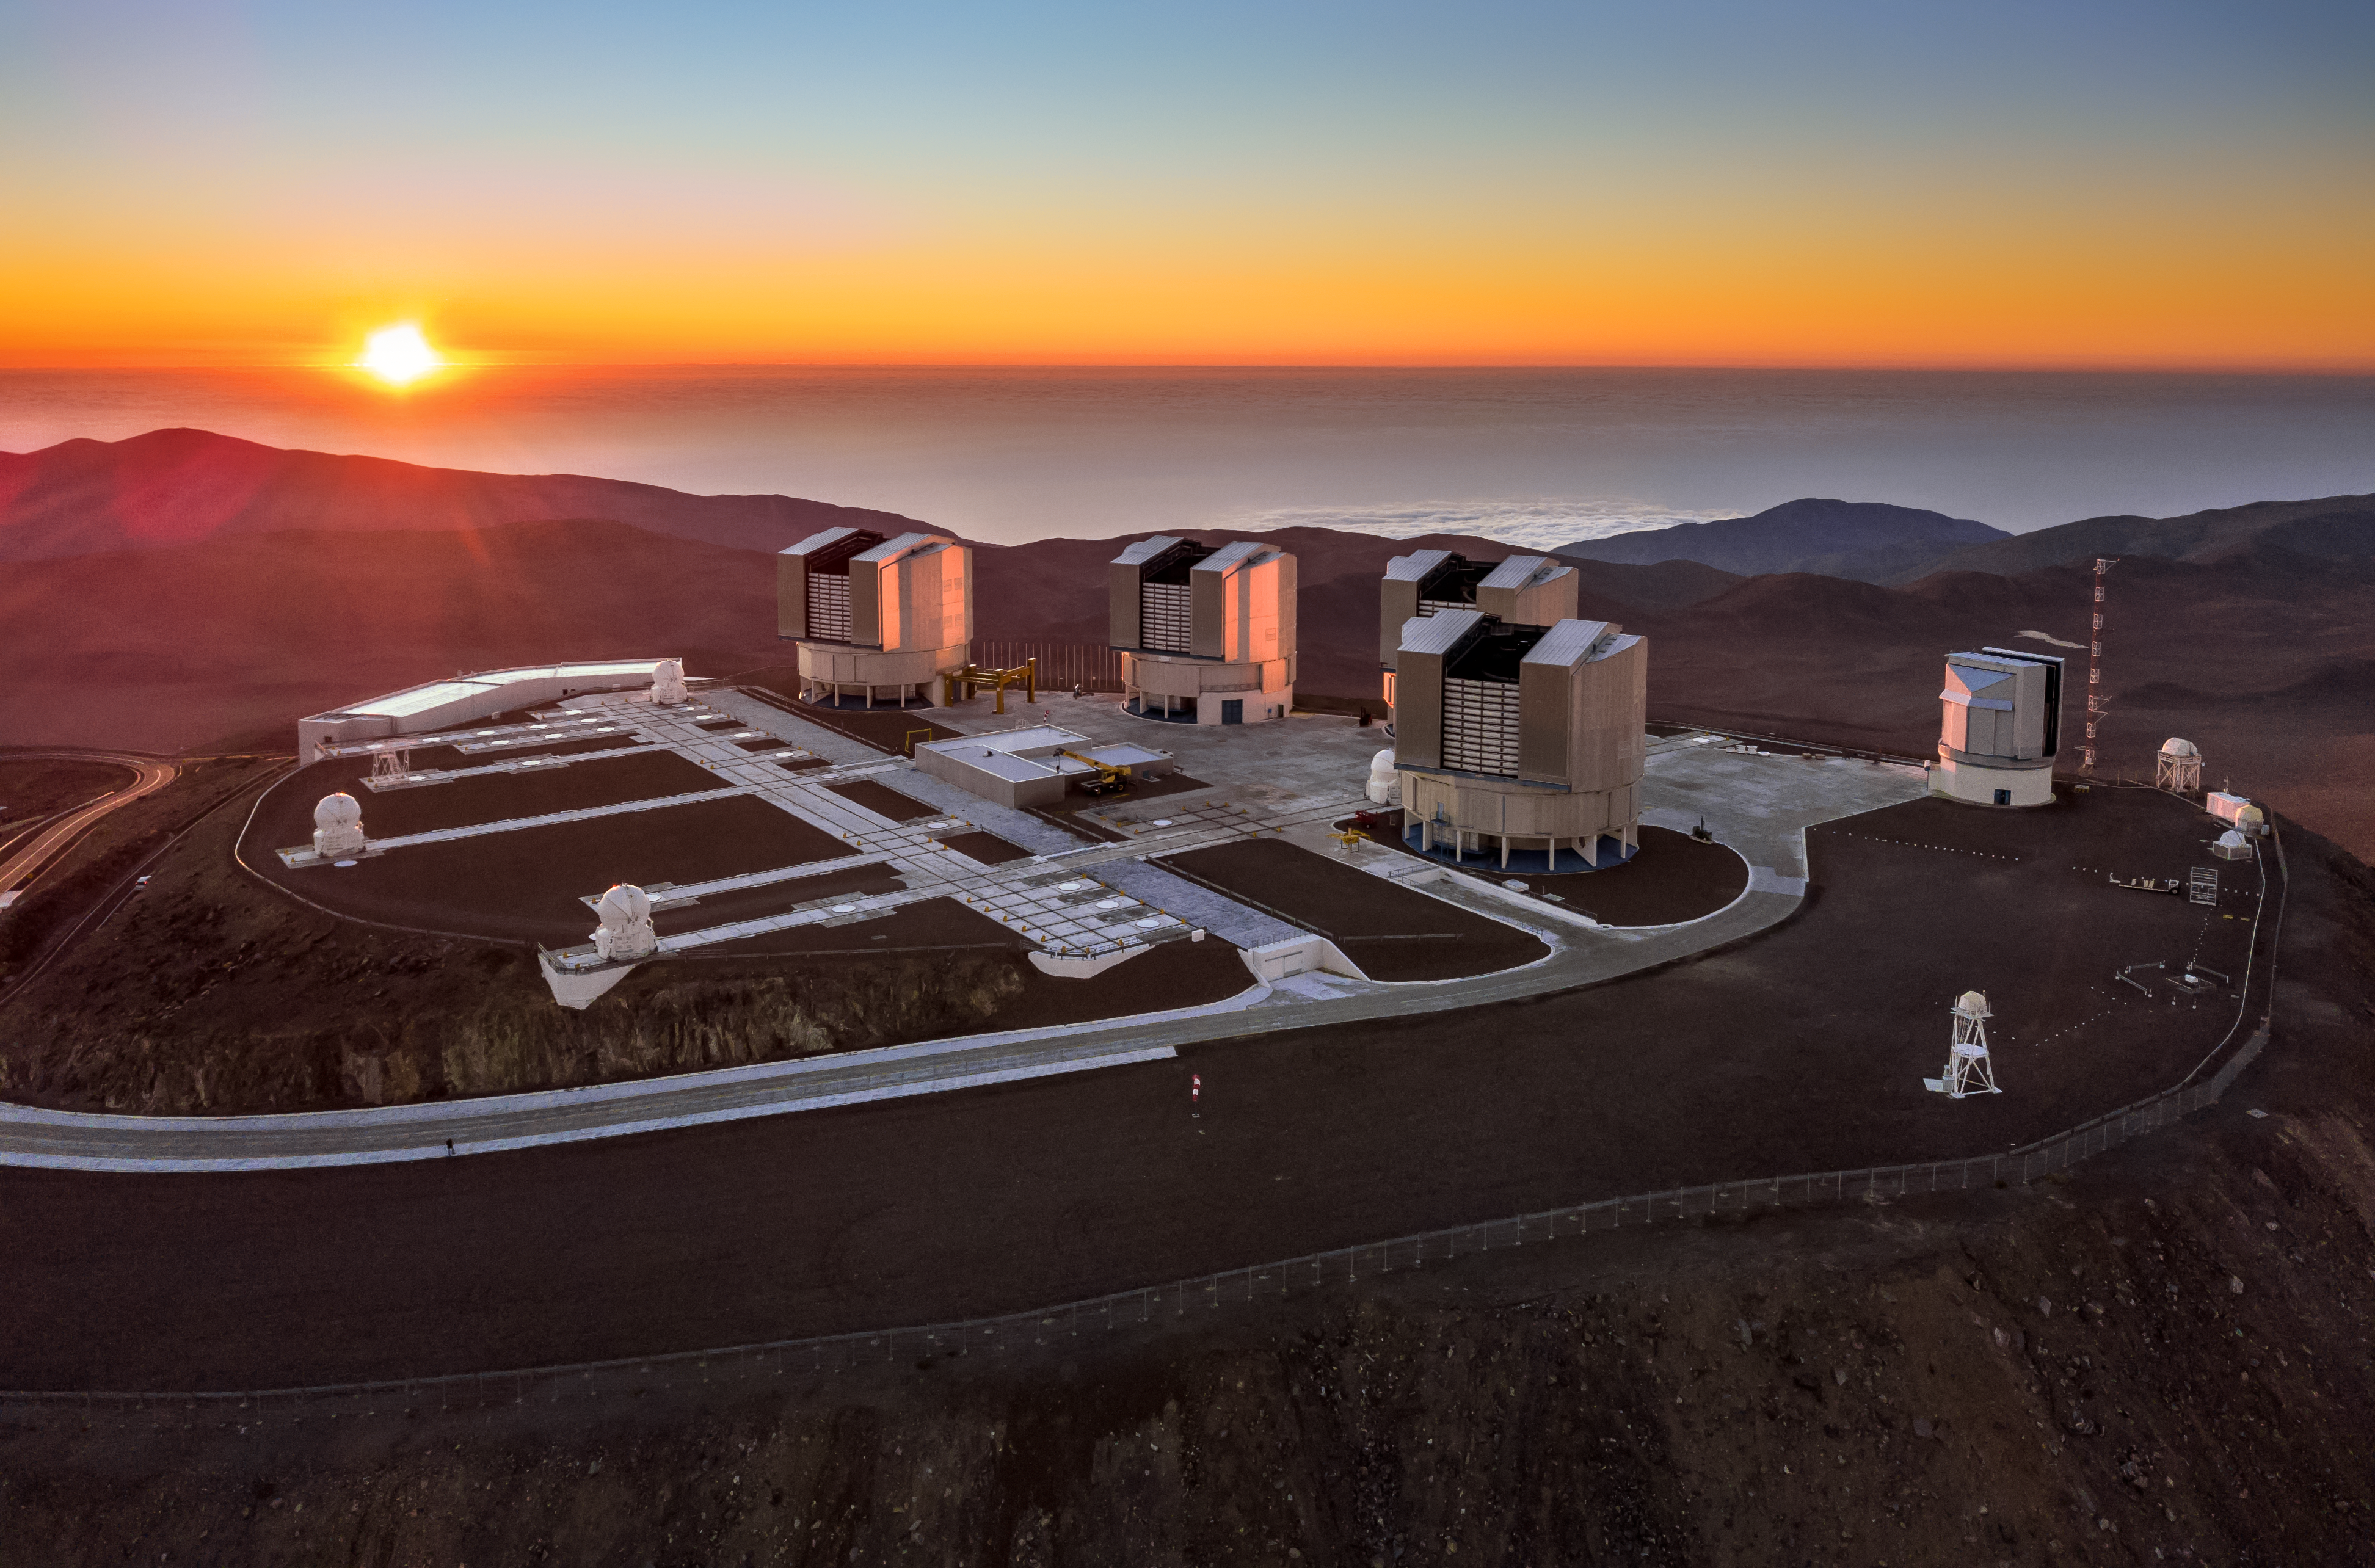

Birds-eye view of the VLT

This view of the VLT, captured by the drone of ESO Photo Ambassador Gerhard Hüdepohl, shows a birds-eye view of the VLT, the world's most advanced optical instrument and the flagship facility for European ground-based astronomy.

Credit: G. Hüdepohl (atacamaphoto.com)/ESO